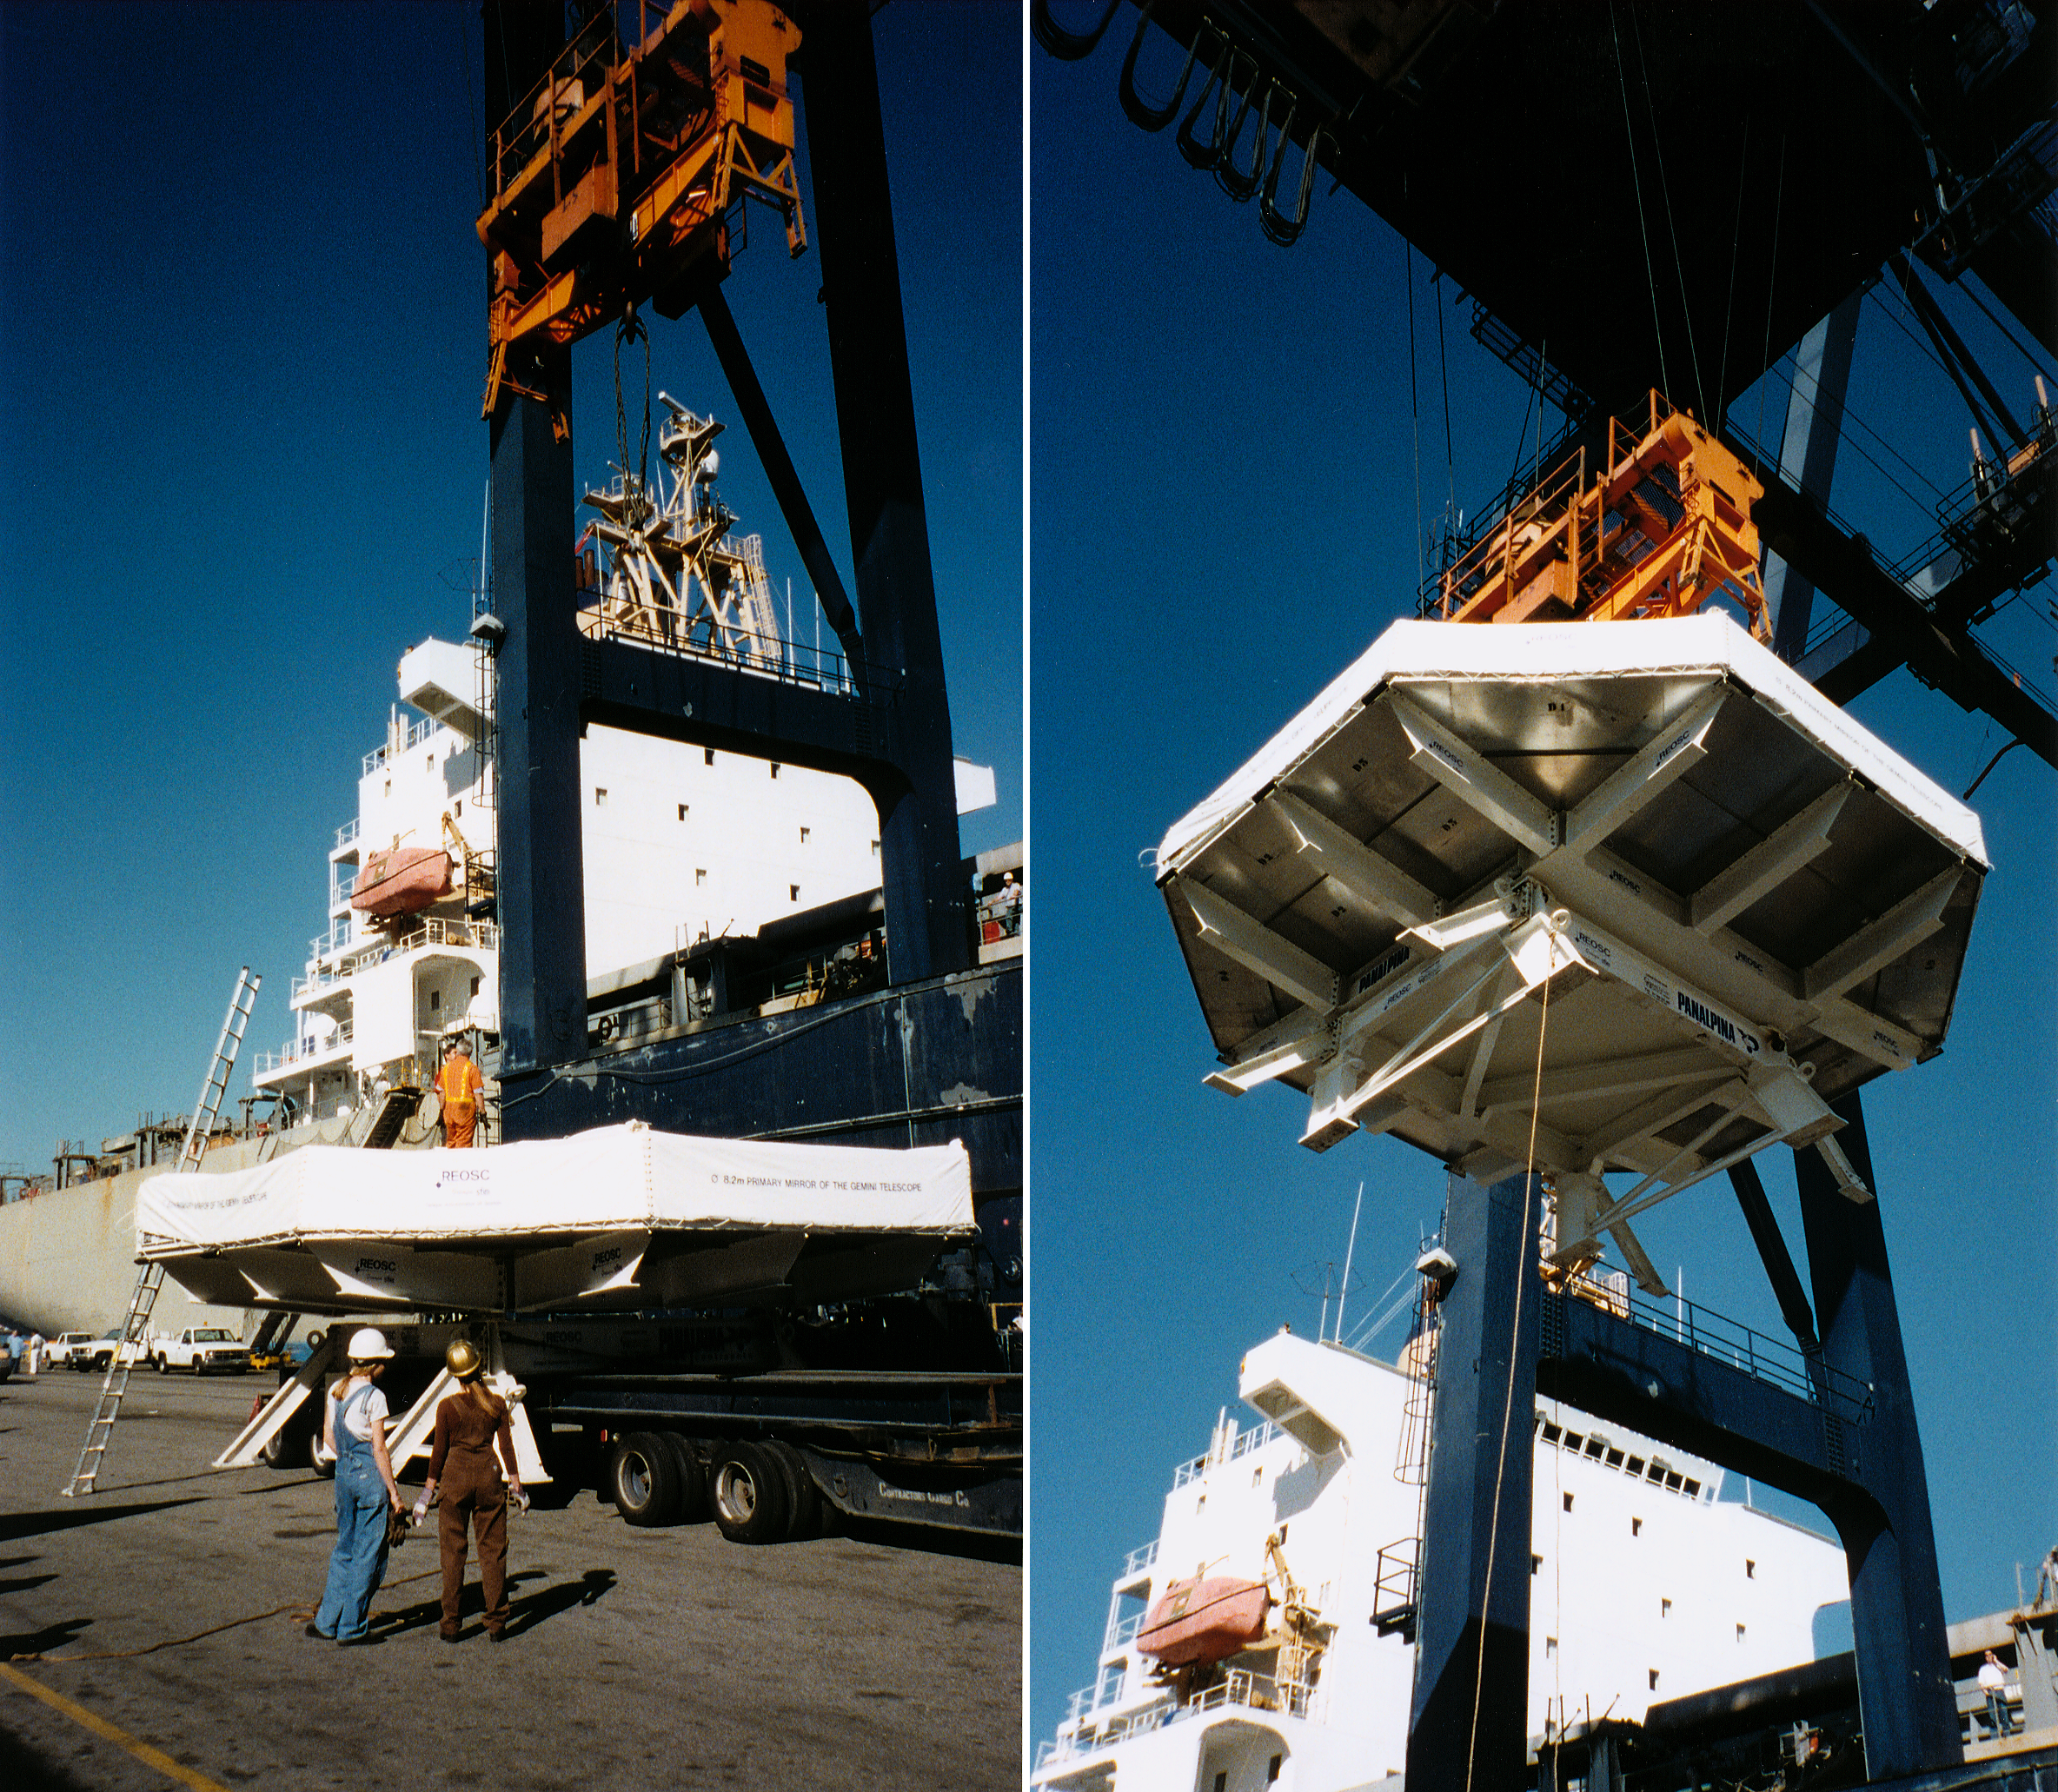

Gemini North primary mirror

The first Gemini 8-meter mirror at the dock, loaded ready for shipment, early in March of 1998.

Credit: NOIRLab/NSF/AURA/